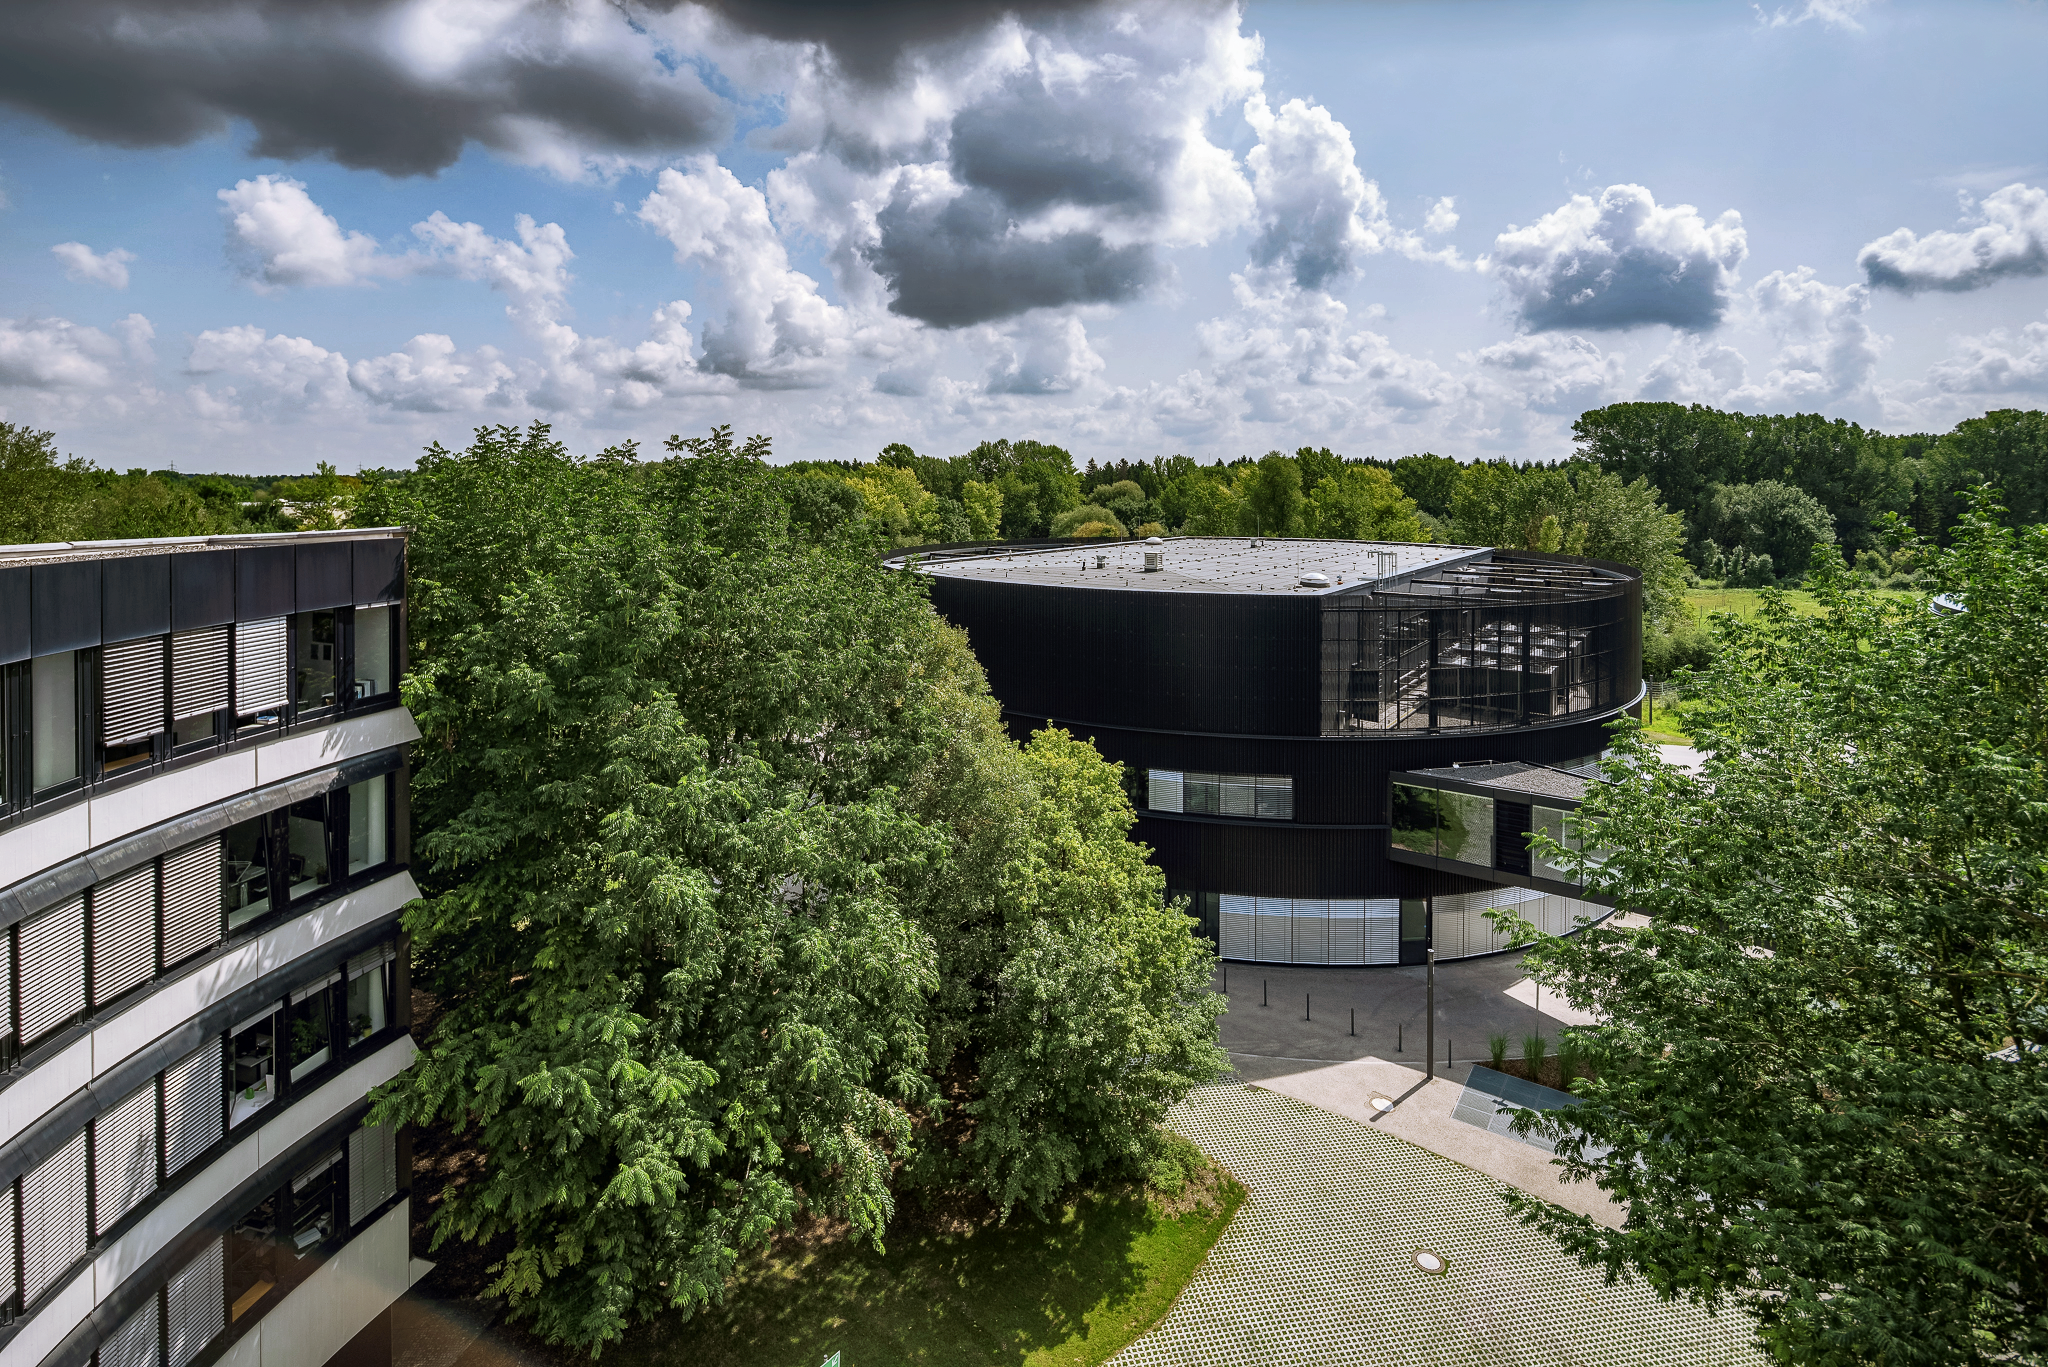

ESO Headquarters

The new technical building of the ESO Headquarters in Garching, Germany, seen from the roof of the old building, which is partly visible on the left.

Credit: Aldo Amoretti, San Remo